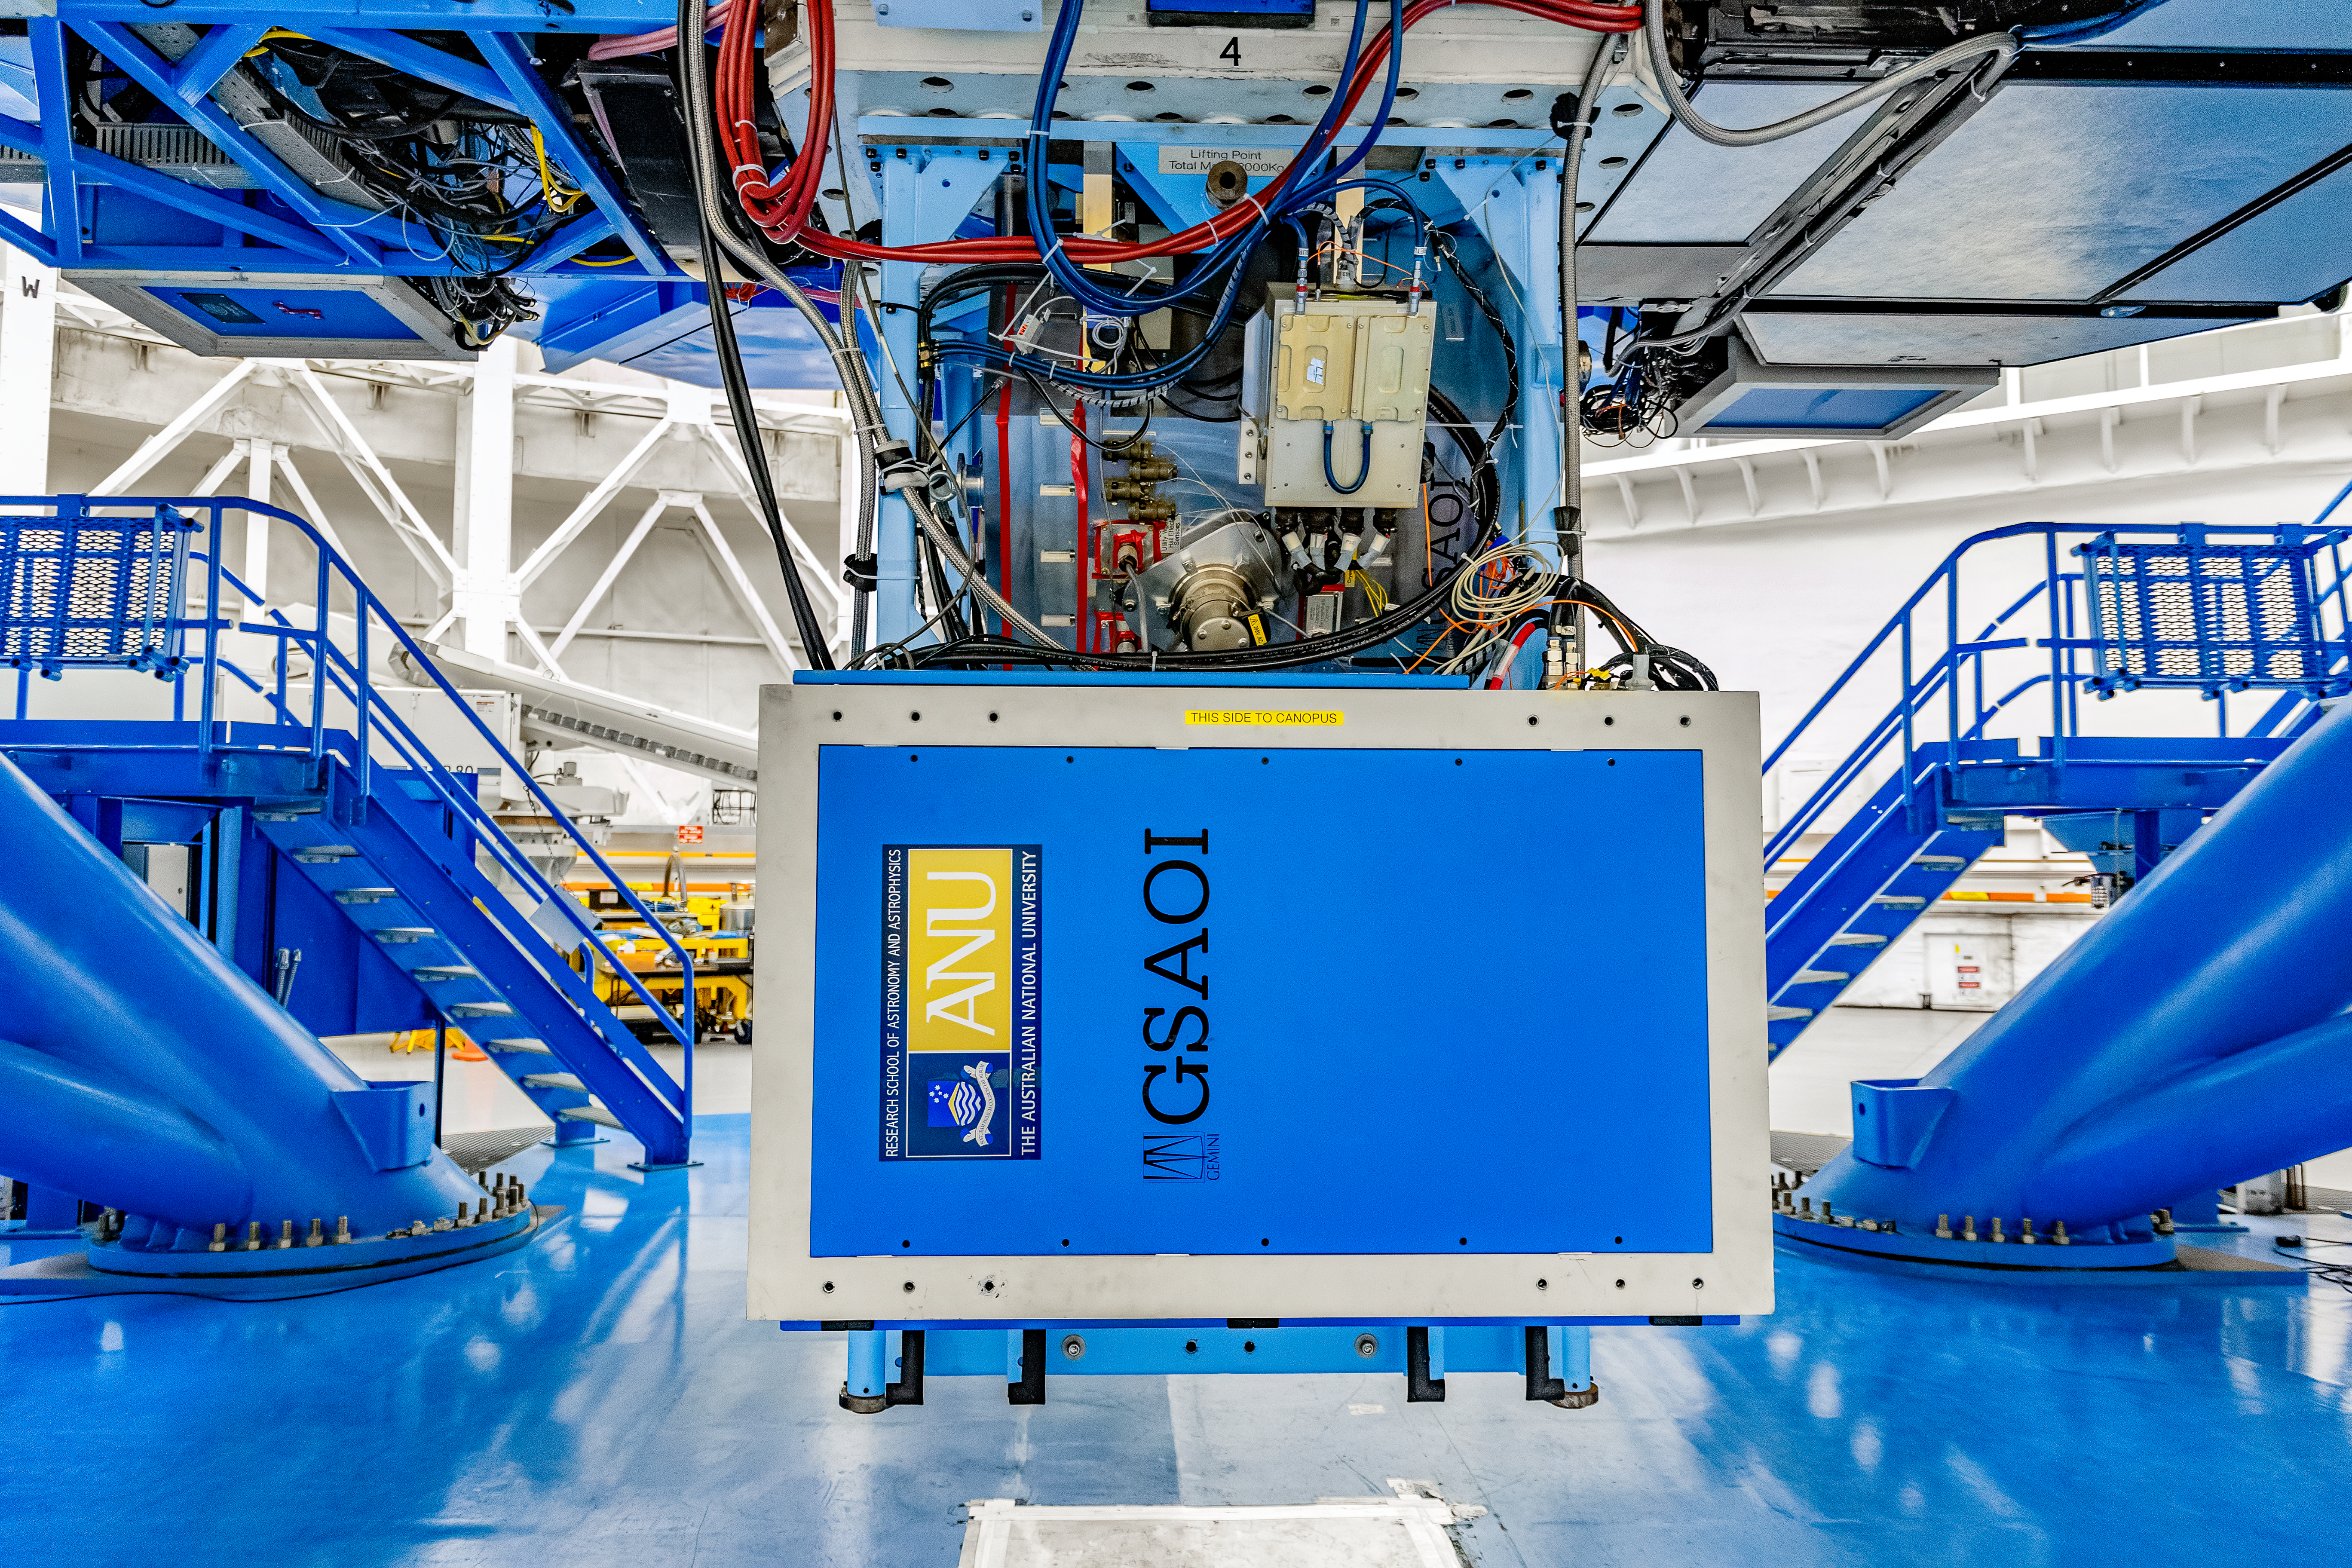

GSAOI

The Gemini South Adaptive Optics Imager (GSAOI) mounted on Gemini South on Cerro Pachón in Chile.

Credit: CTIO/NOIRLab/NSF/AURA/D. Munizaga